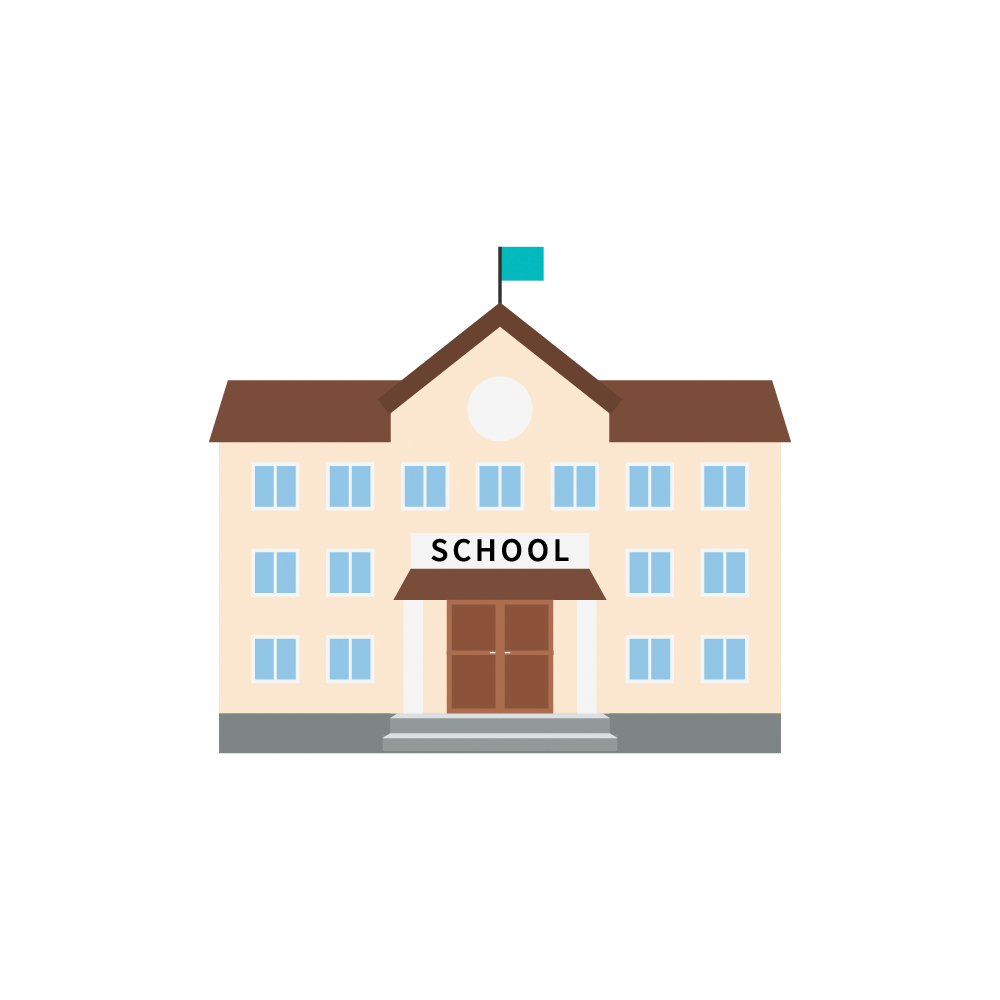

Rubin School Icon

School icon.

Credit: RubinObs/NOIRLab/SLAC/NSF/DOE/AURA